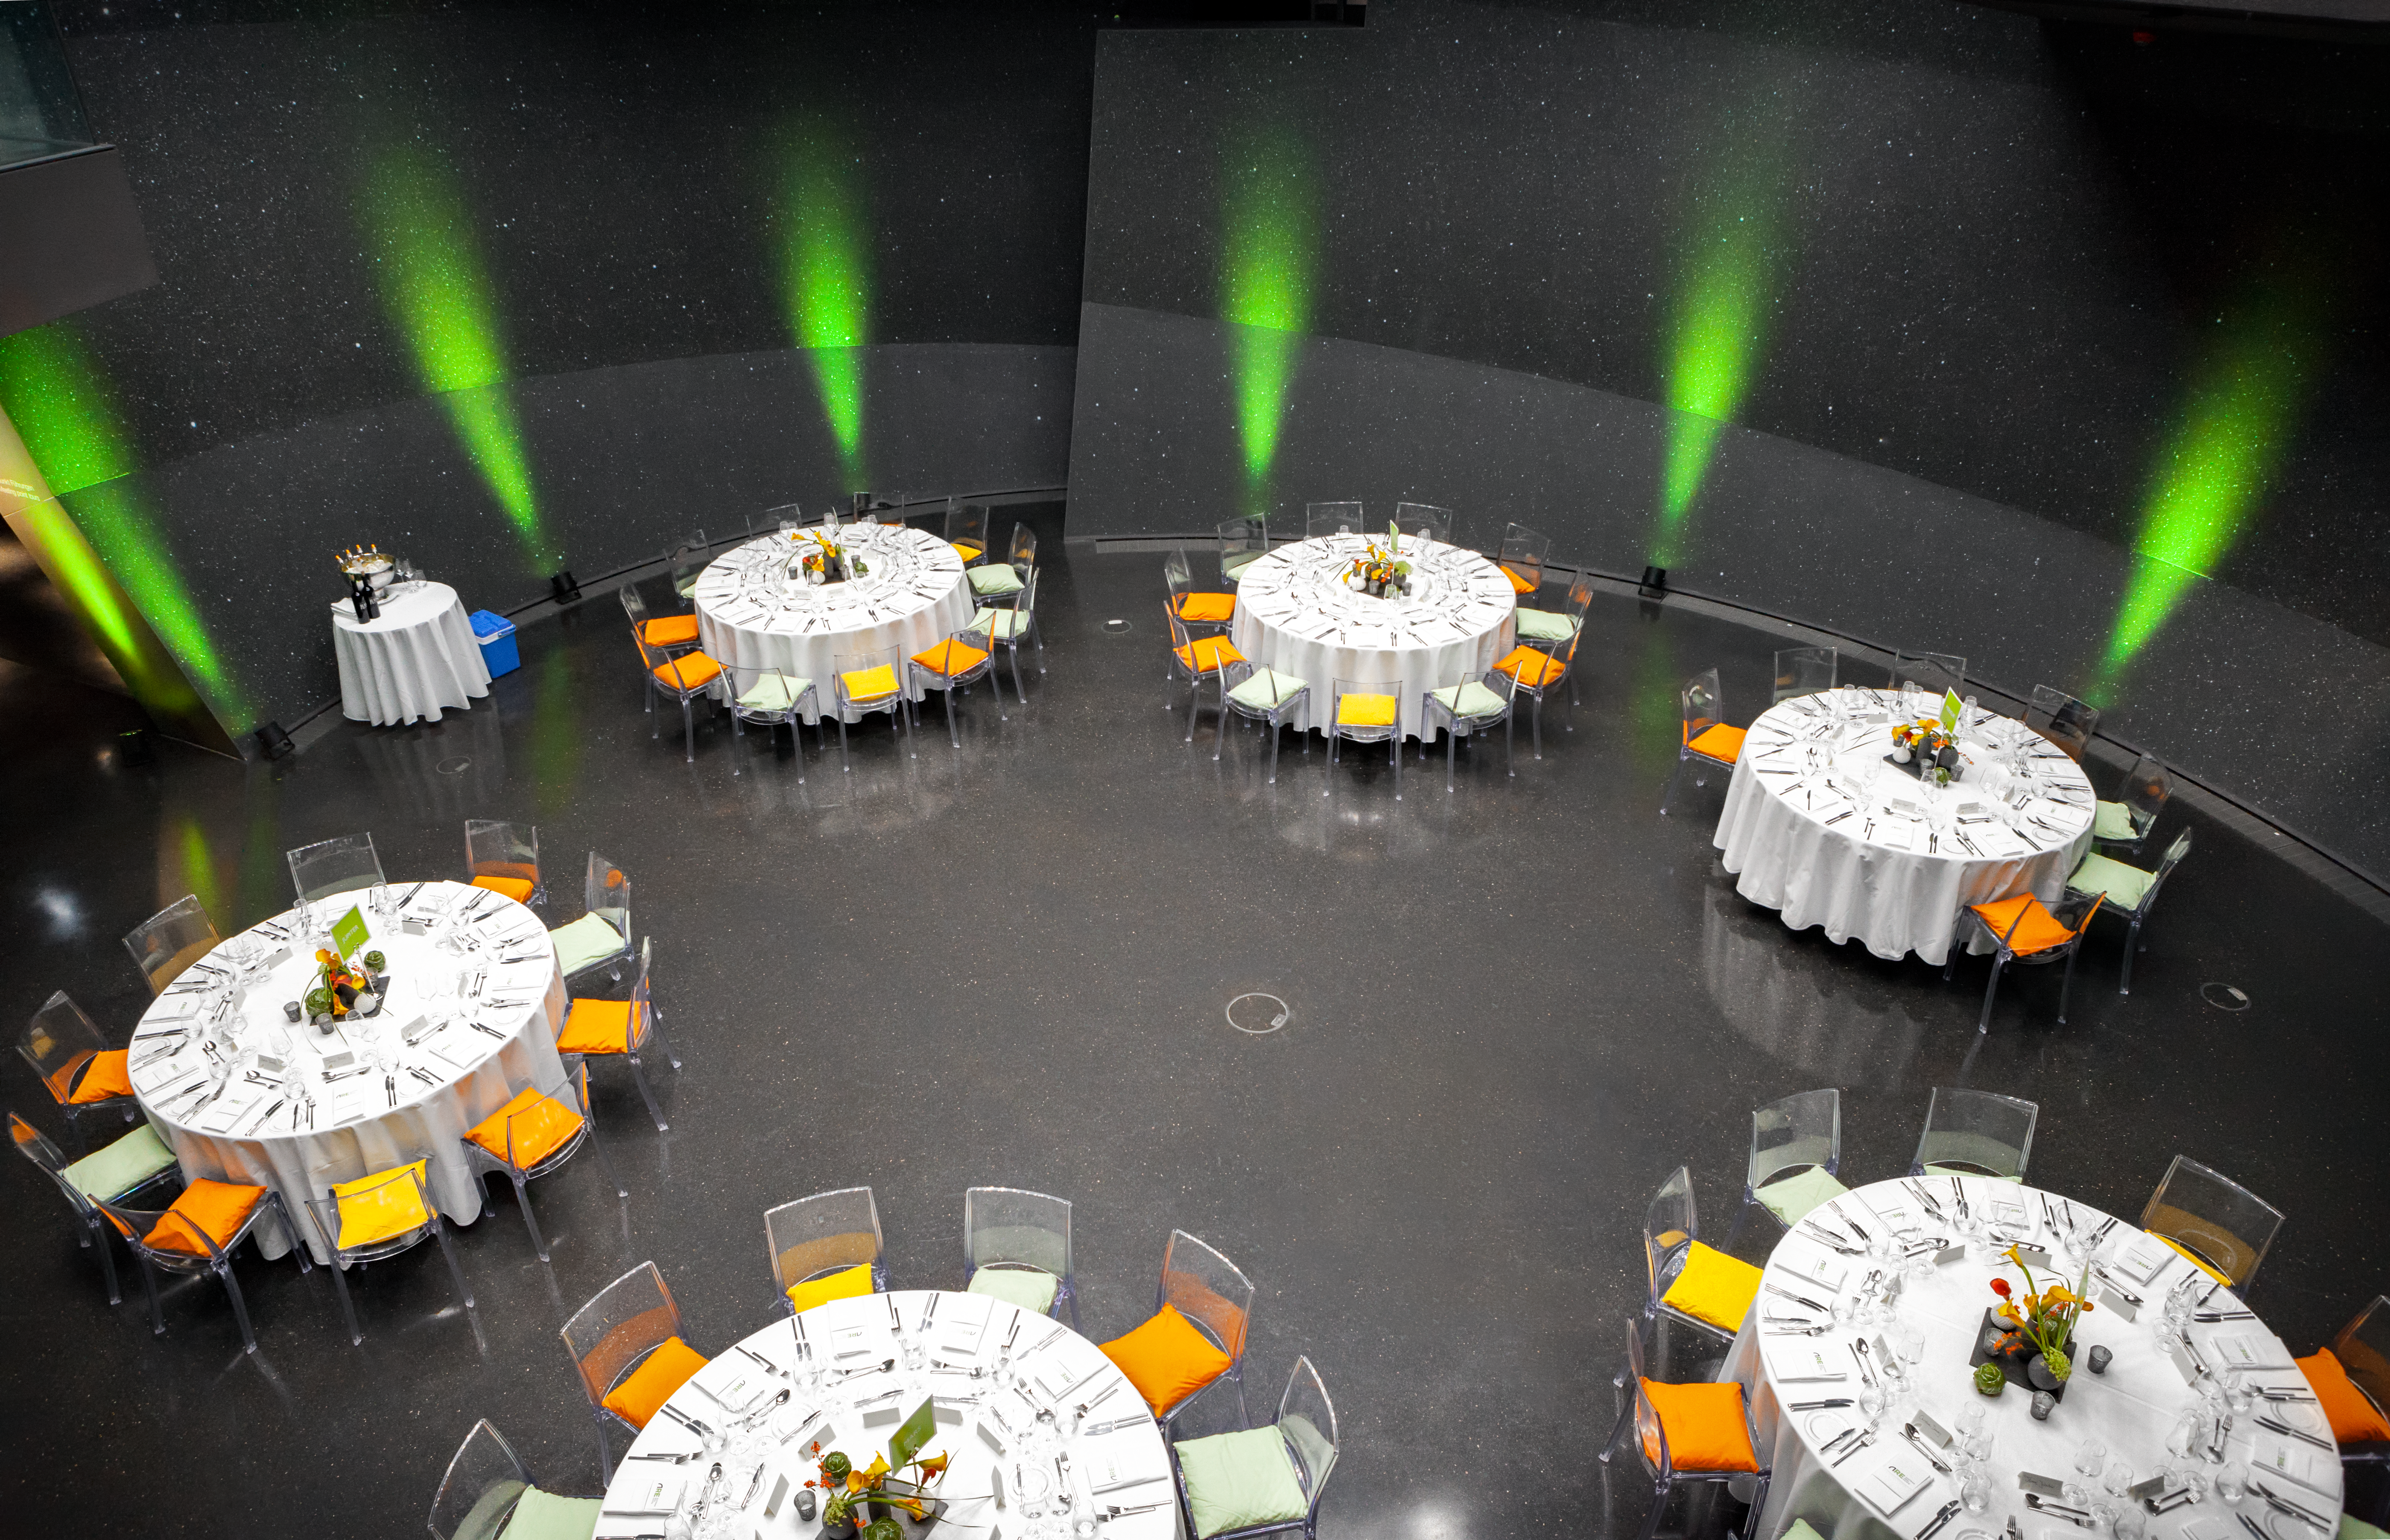

Event in the ESO Supernova

Event in the ESO Supernova.

Credit: ESO